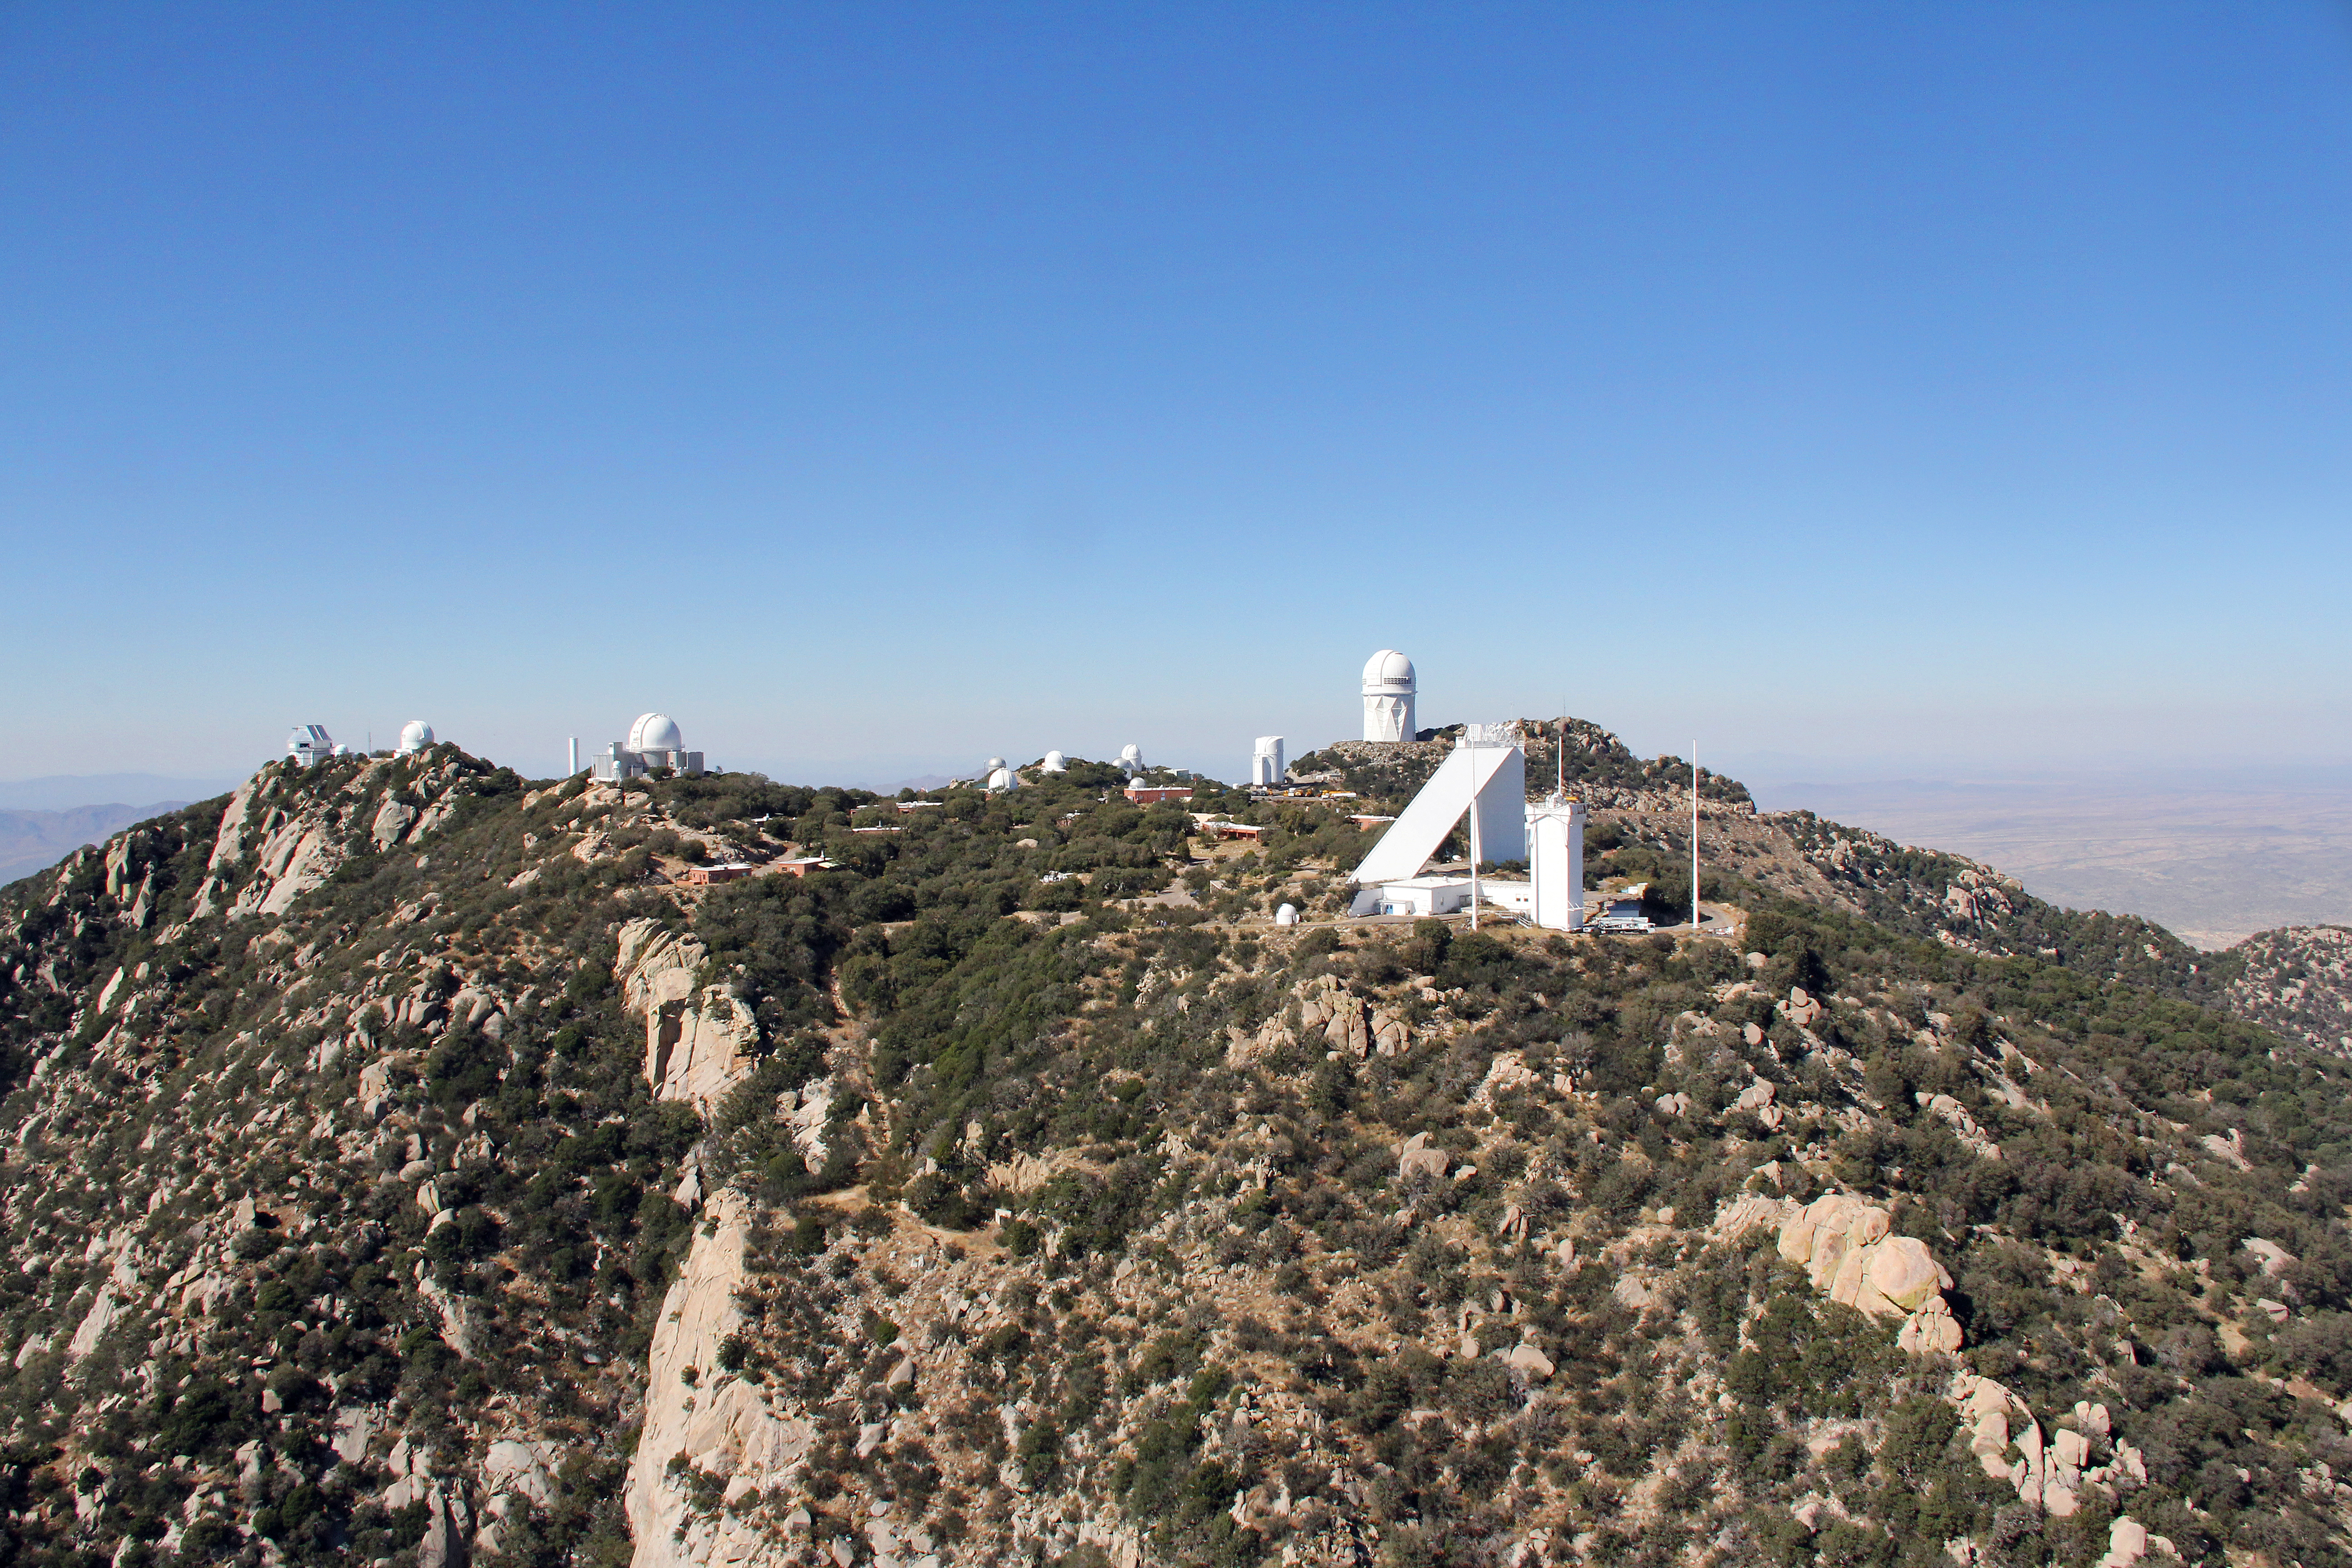

Aerial view of Kitt Peak National Observatory, 29 October 2012

Aerial view of Kitt Peak National Observatory, from 29 October 2012.

Credit: P. Marenfeld/NOIRLab/NSF/AURA/ and E. Acosta/Vera C. Rubin Observatory/ NOIRLab/ NSF/ AURA